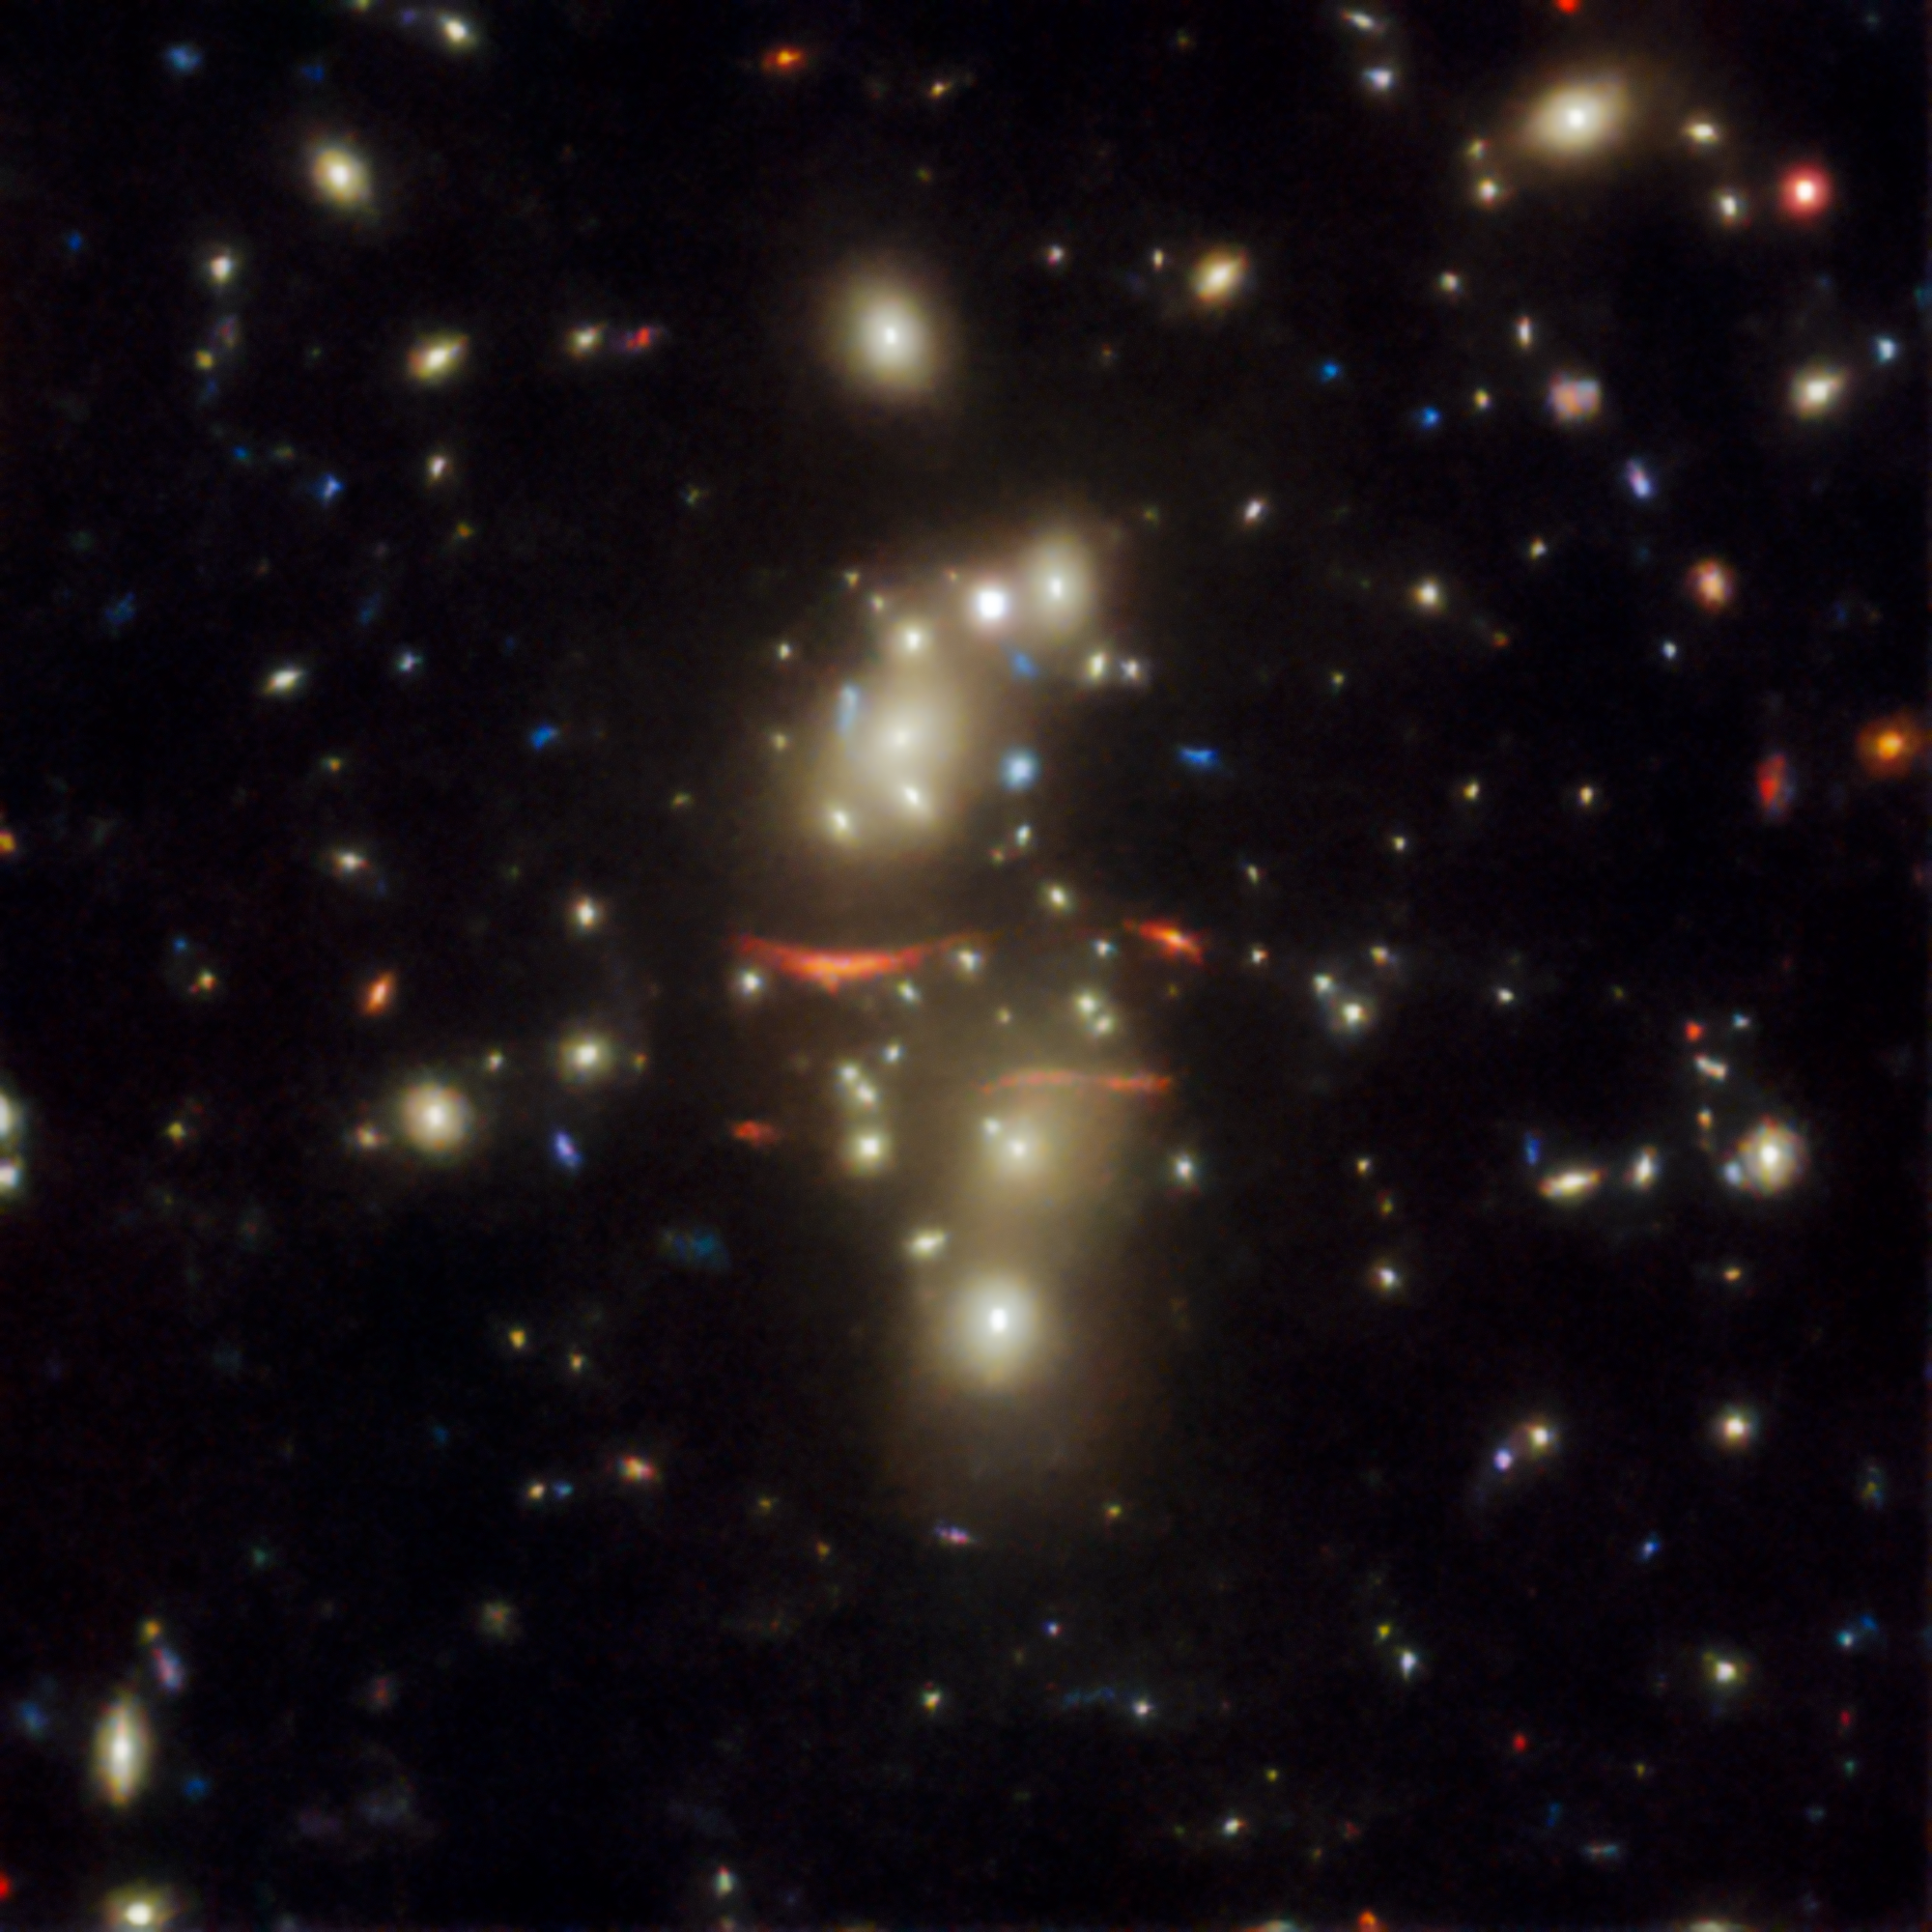

Gravitational lens found in the DESI Legacy Surveys data

An example of a gravitational lens found in the DESI Legacy Surveys data. The two red streaks near the middle of DESI-010.8534-20.6214 are the gravitationally lensed arcs (“straight” arcs) — highly magnified and stretched images — of background galaxies. The gravitational lens responsible for this warping is, collectively, the two concentrations of orange galaxies above and below the straight arcs.

Credit: DESI Legacy Imaging Surveys/LBNL/DOE & KPNO/CTIO/NOIRLab/NSF/AURA